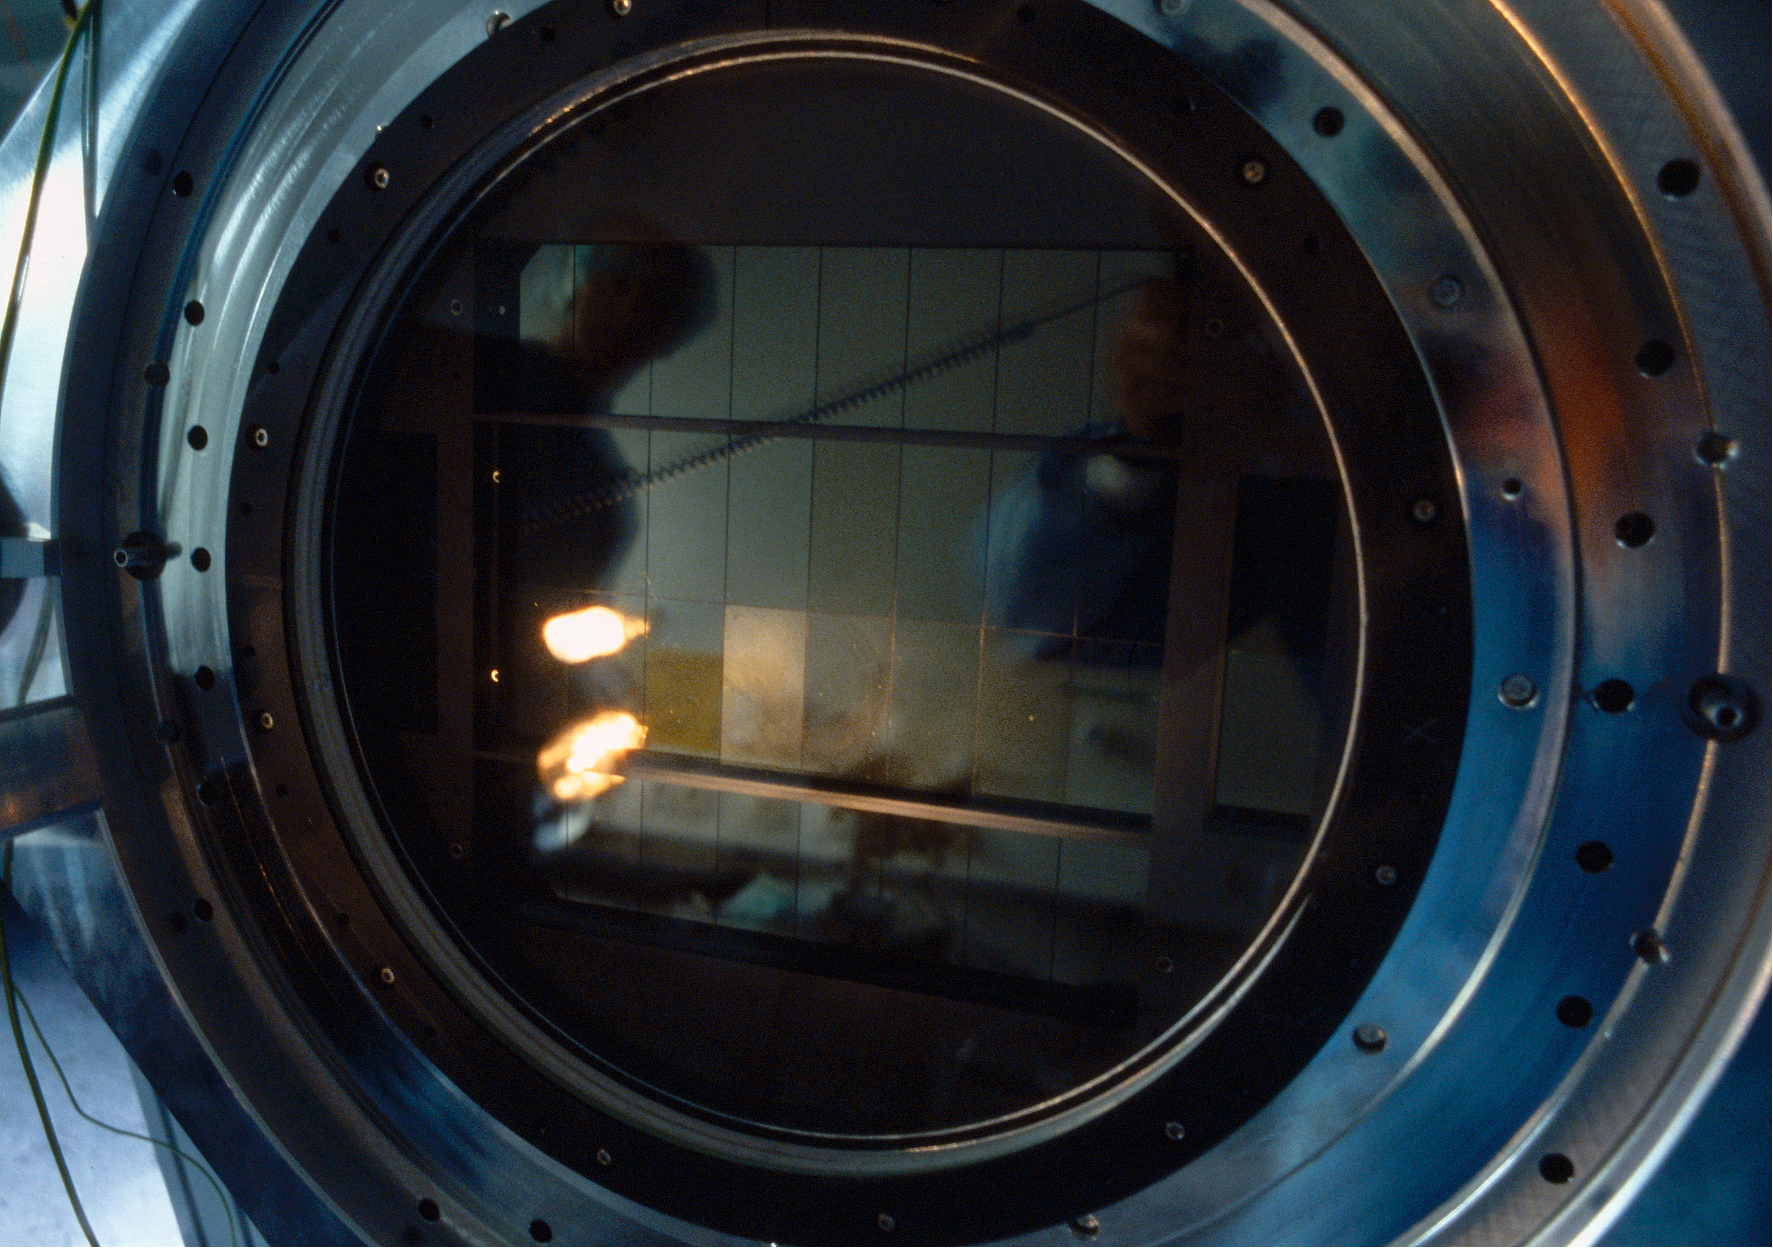

OmegaCAM

The primary goal of OmegaCAM at the VST is to provide faint and/or rare objects for VLT spectroscopic follow-up. In addition it will offer a powerful survey capability per se in a large variety of astrophysical domains. Examples are 1) search for trans-neptunian objects; 2) micro-lensing surveys in the Galactic bulge region; 3) search for distant clusters of galaxies. This photograph was obtained in September 2004.

Credit: ESO